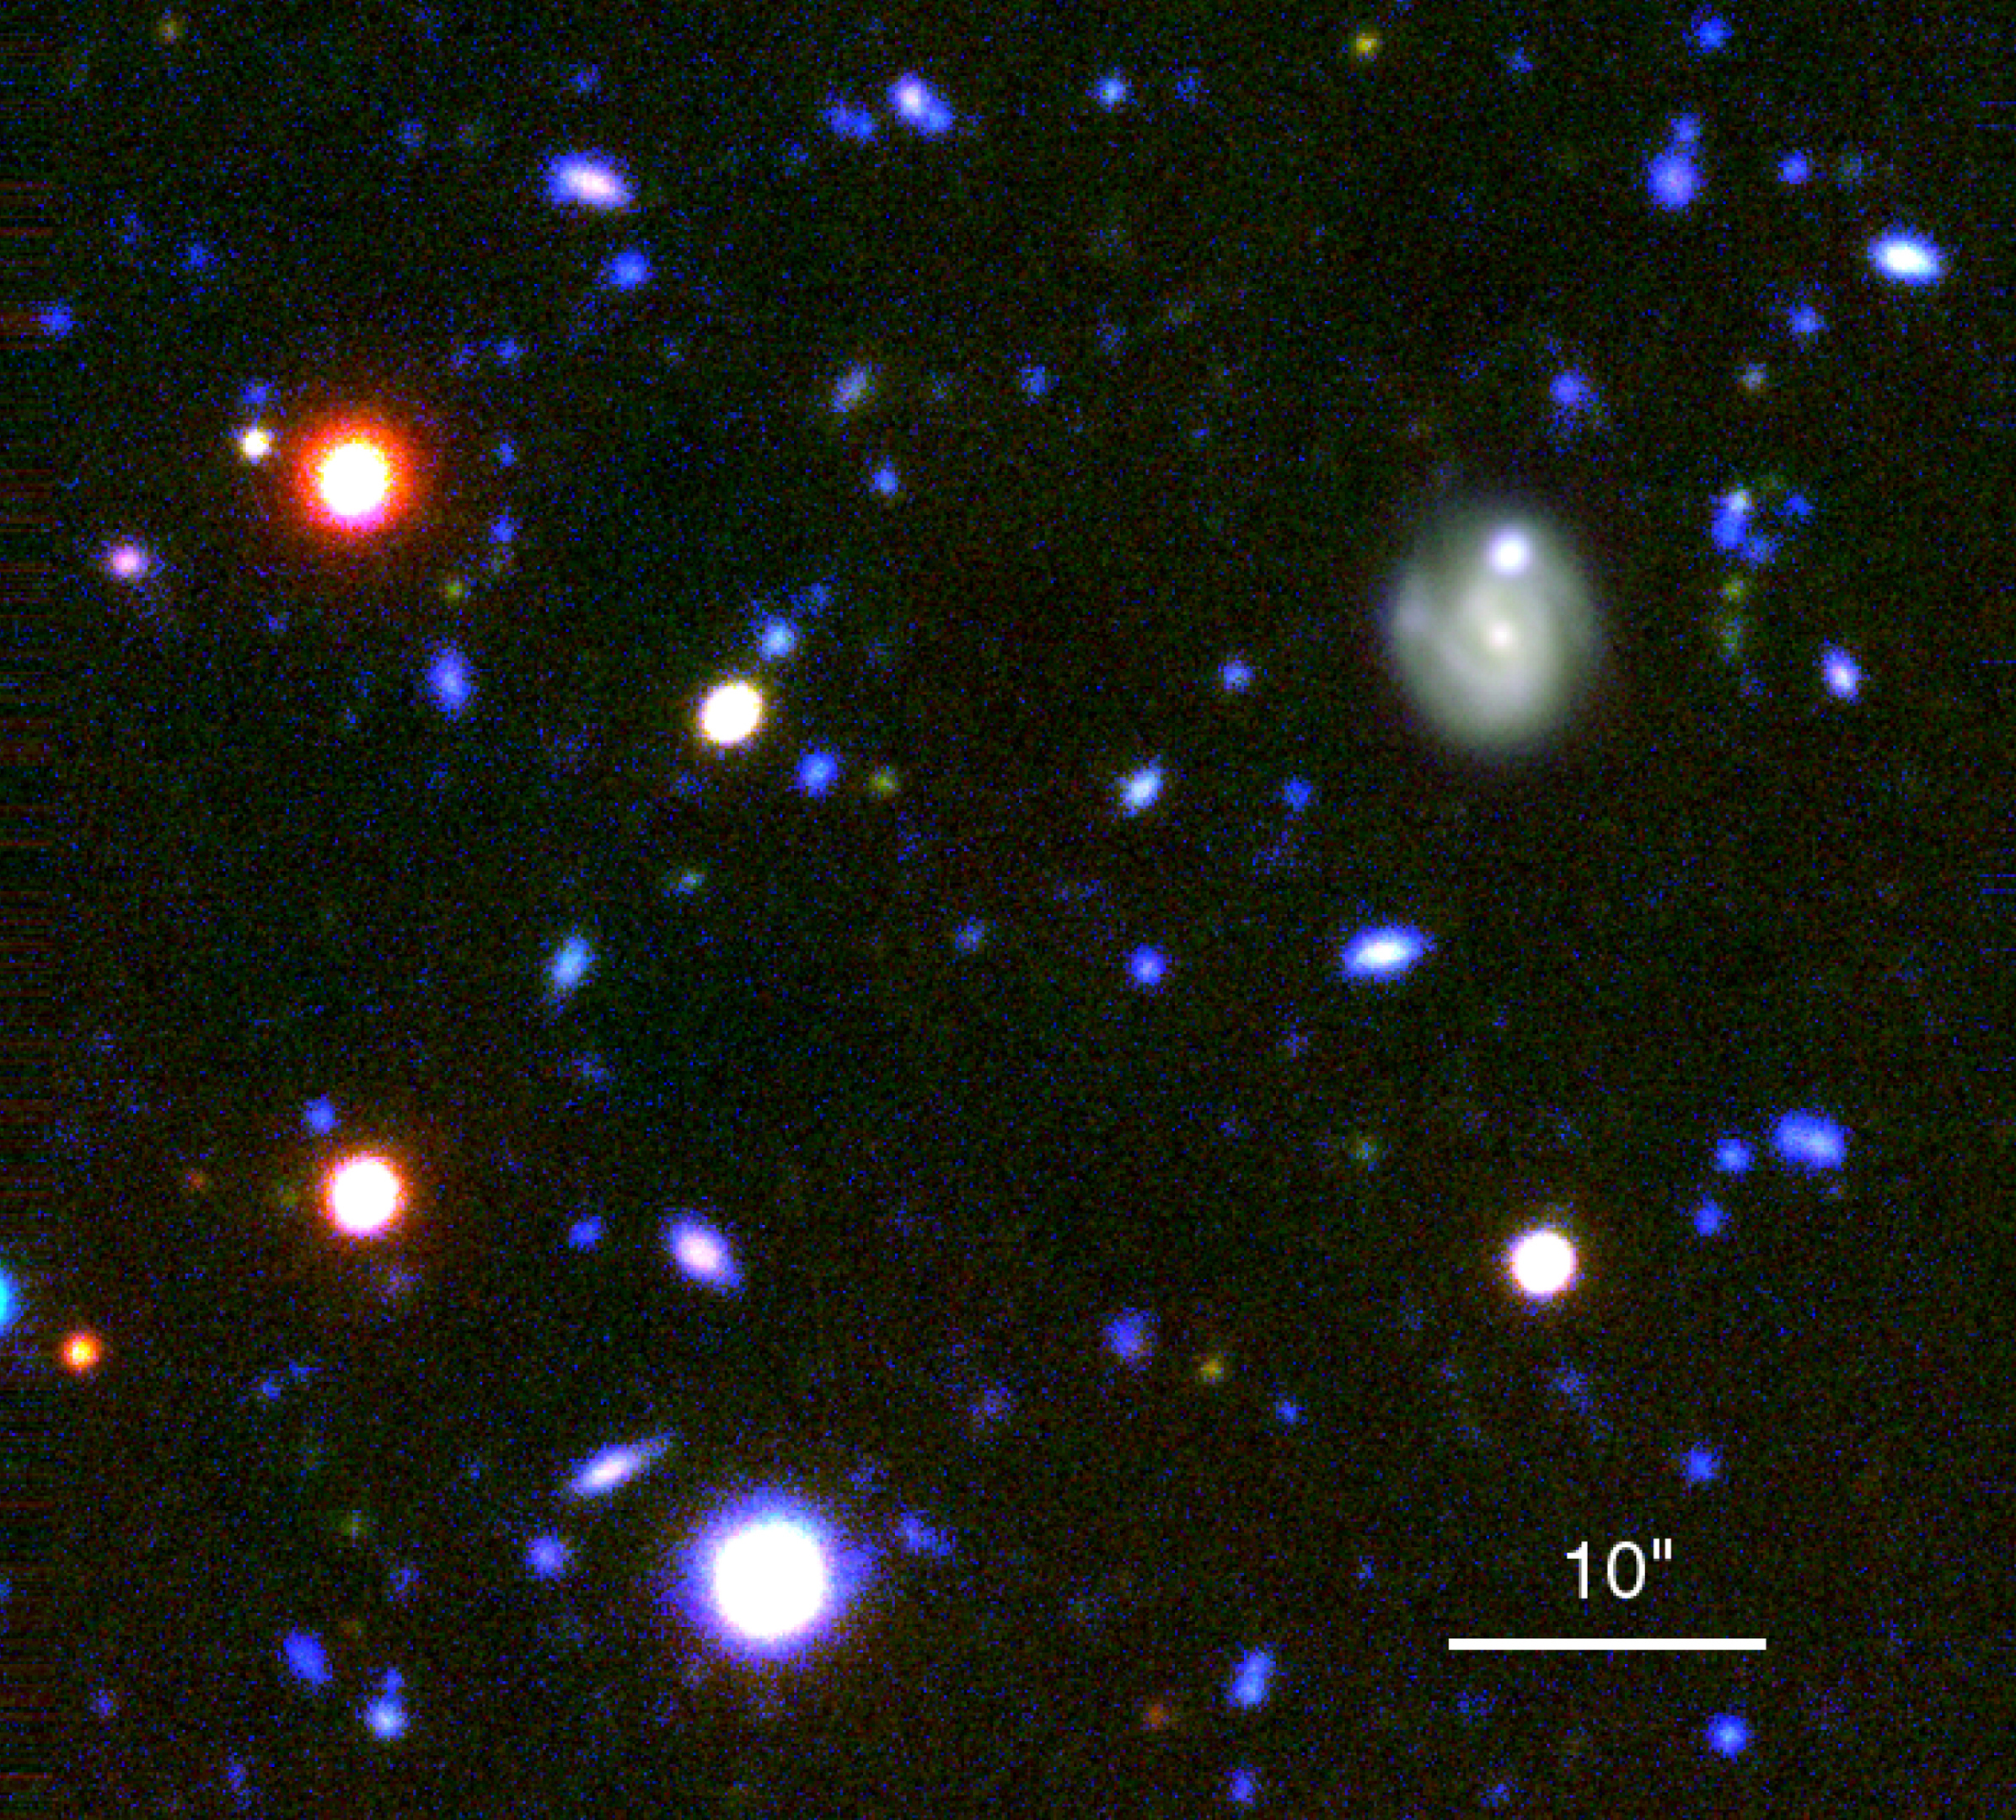

First images from VLT science verification programme

This photo is a colour composite of the HDF-S NICMOS sky field that combines exposures obtained in different wavebands: ultraviolet (U) + blue (B), red (R) and near-infrared (I). For all of them, the image quality is better than 0.9 arcsec. Most of the objects seen in the field are distant galaxies. The image is reproduced in such a way that it shows the faintest features scaled, while rendering the image of the star below the large spiral galaxy approximately white. The spiral galaxy is displayed in such a way that the internal structure is visible.

This image is based on 16 U-frames (~370 nm; total exposure time 17800 seconds; mean seeing 0.71 arcsec) and 15 B-frames (~430 nm; 10200 seconds; 0.71 arcsec) were added and combined with 8 R frames (~600 nm; 7200 seconds; 0.49 arcsec) and 12 I-frames (~800 nm; 10150 seconds; 0.59 arcsec) to make this colour composite. Individual frames were flat-fielded and cleaned for cosmics before combination. The field shown measures 1.0 x 1.0 arcmin. North is up; East is to the left.

Credit: ESO